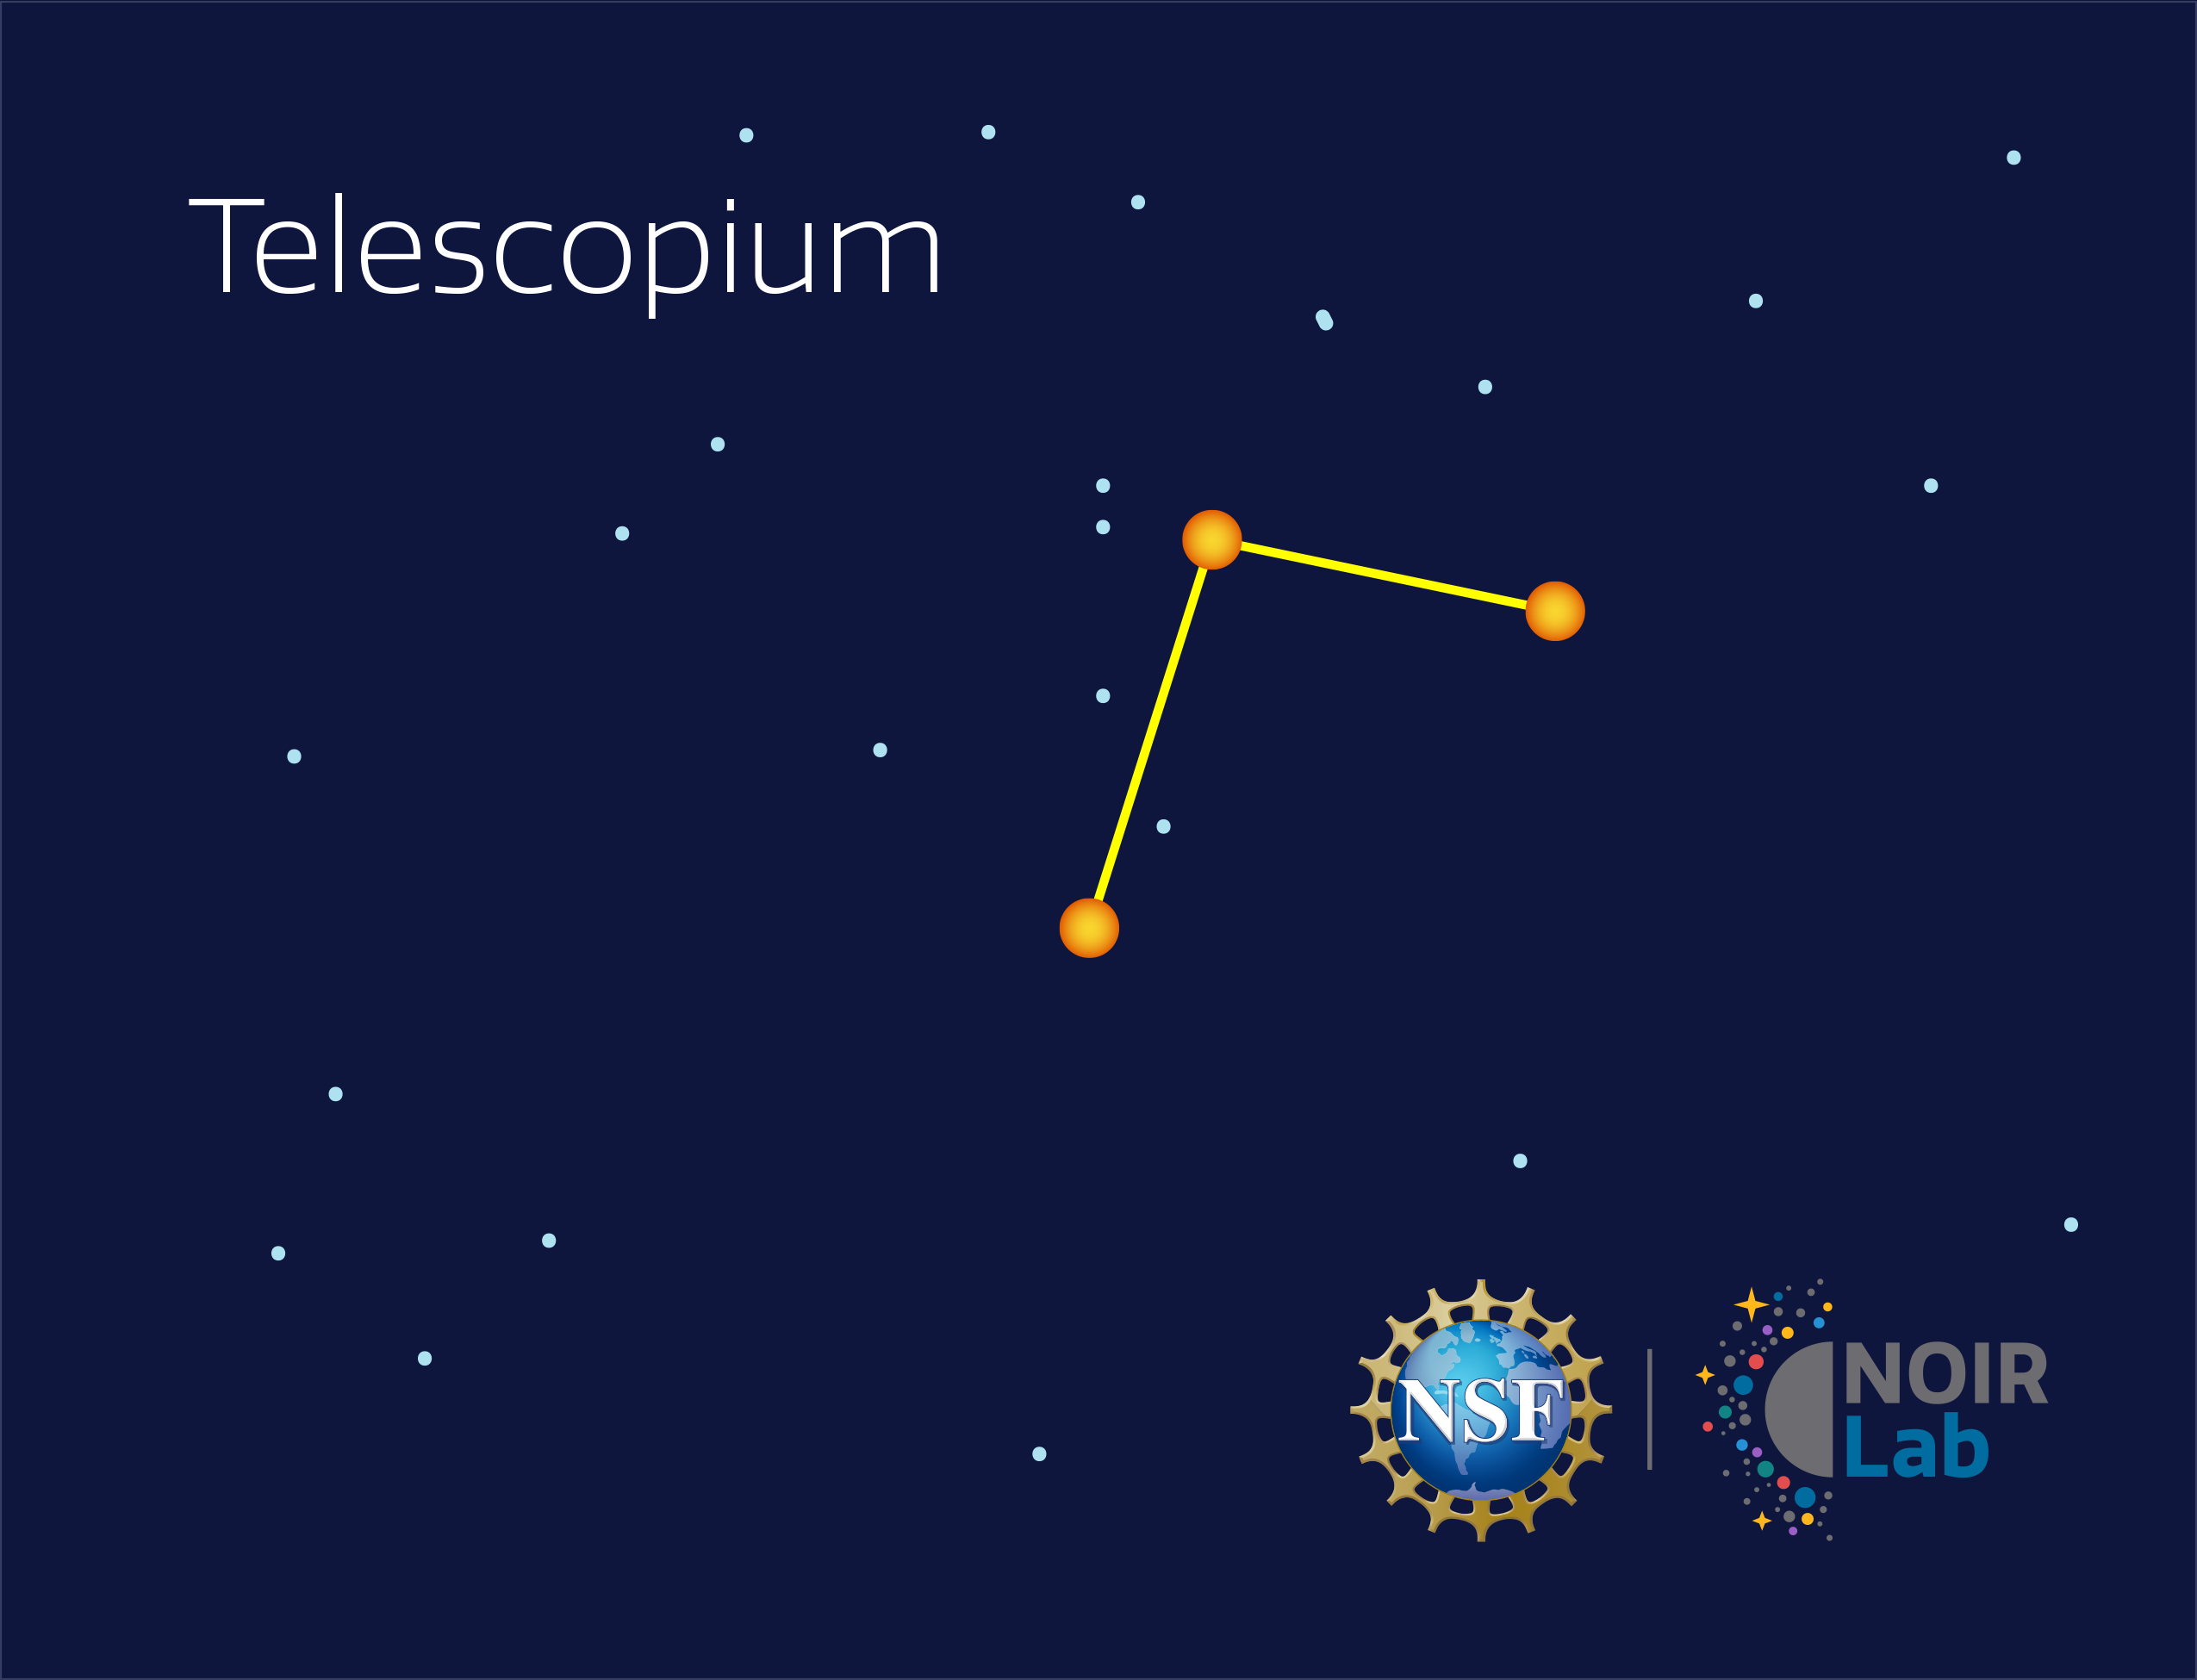

Telescopium

Credit: NOIRLab